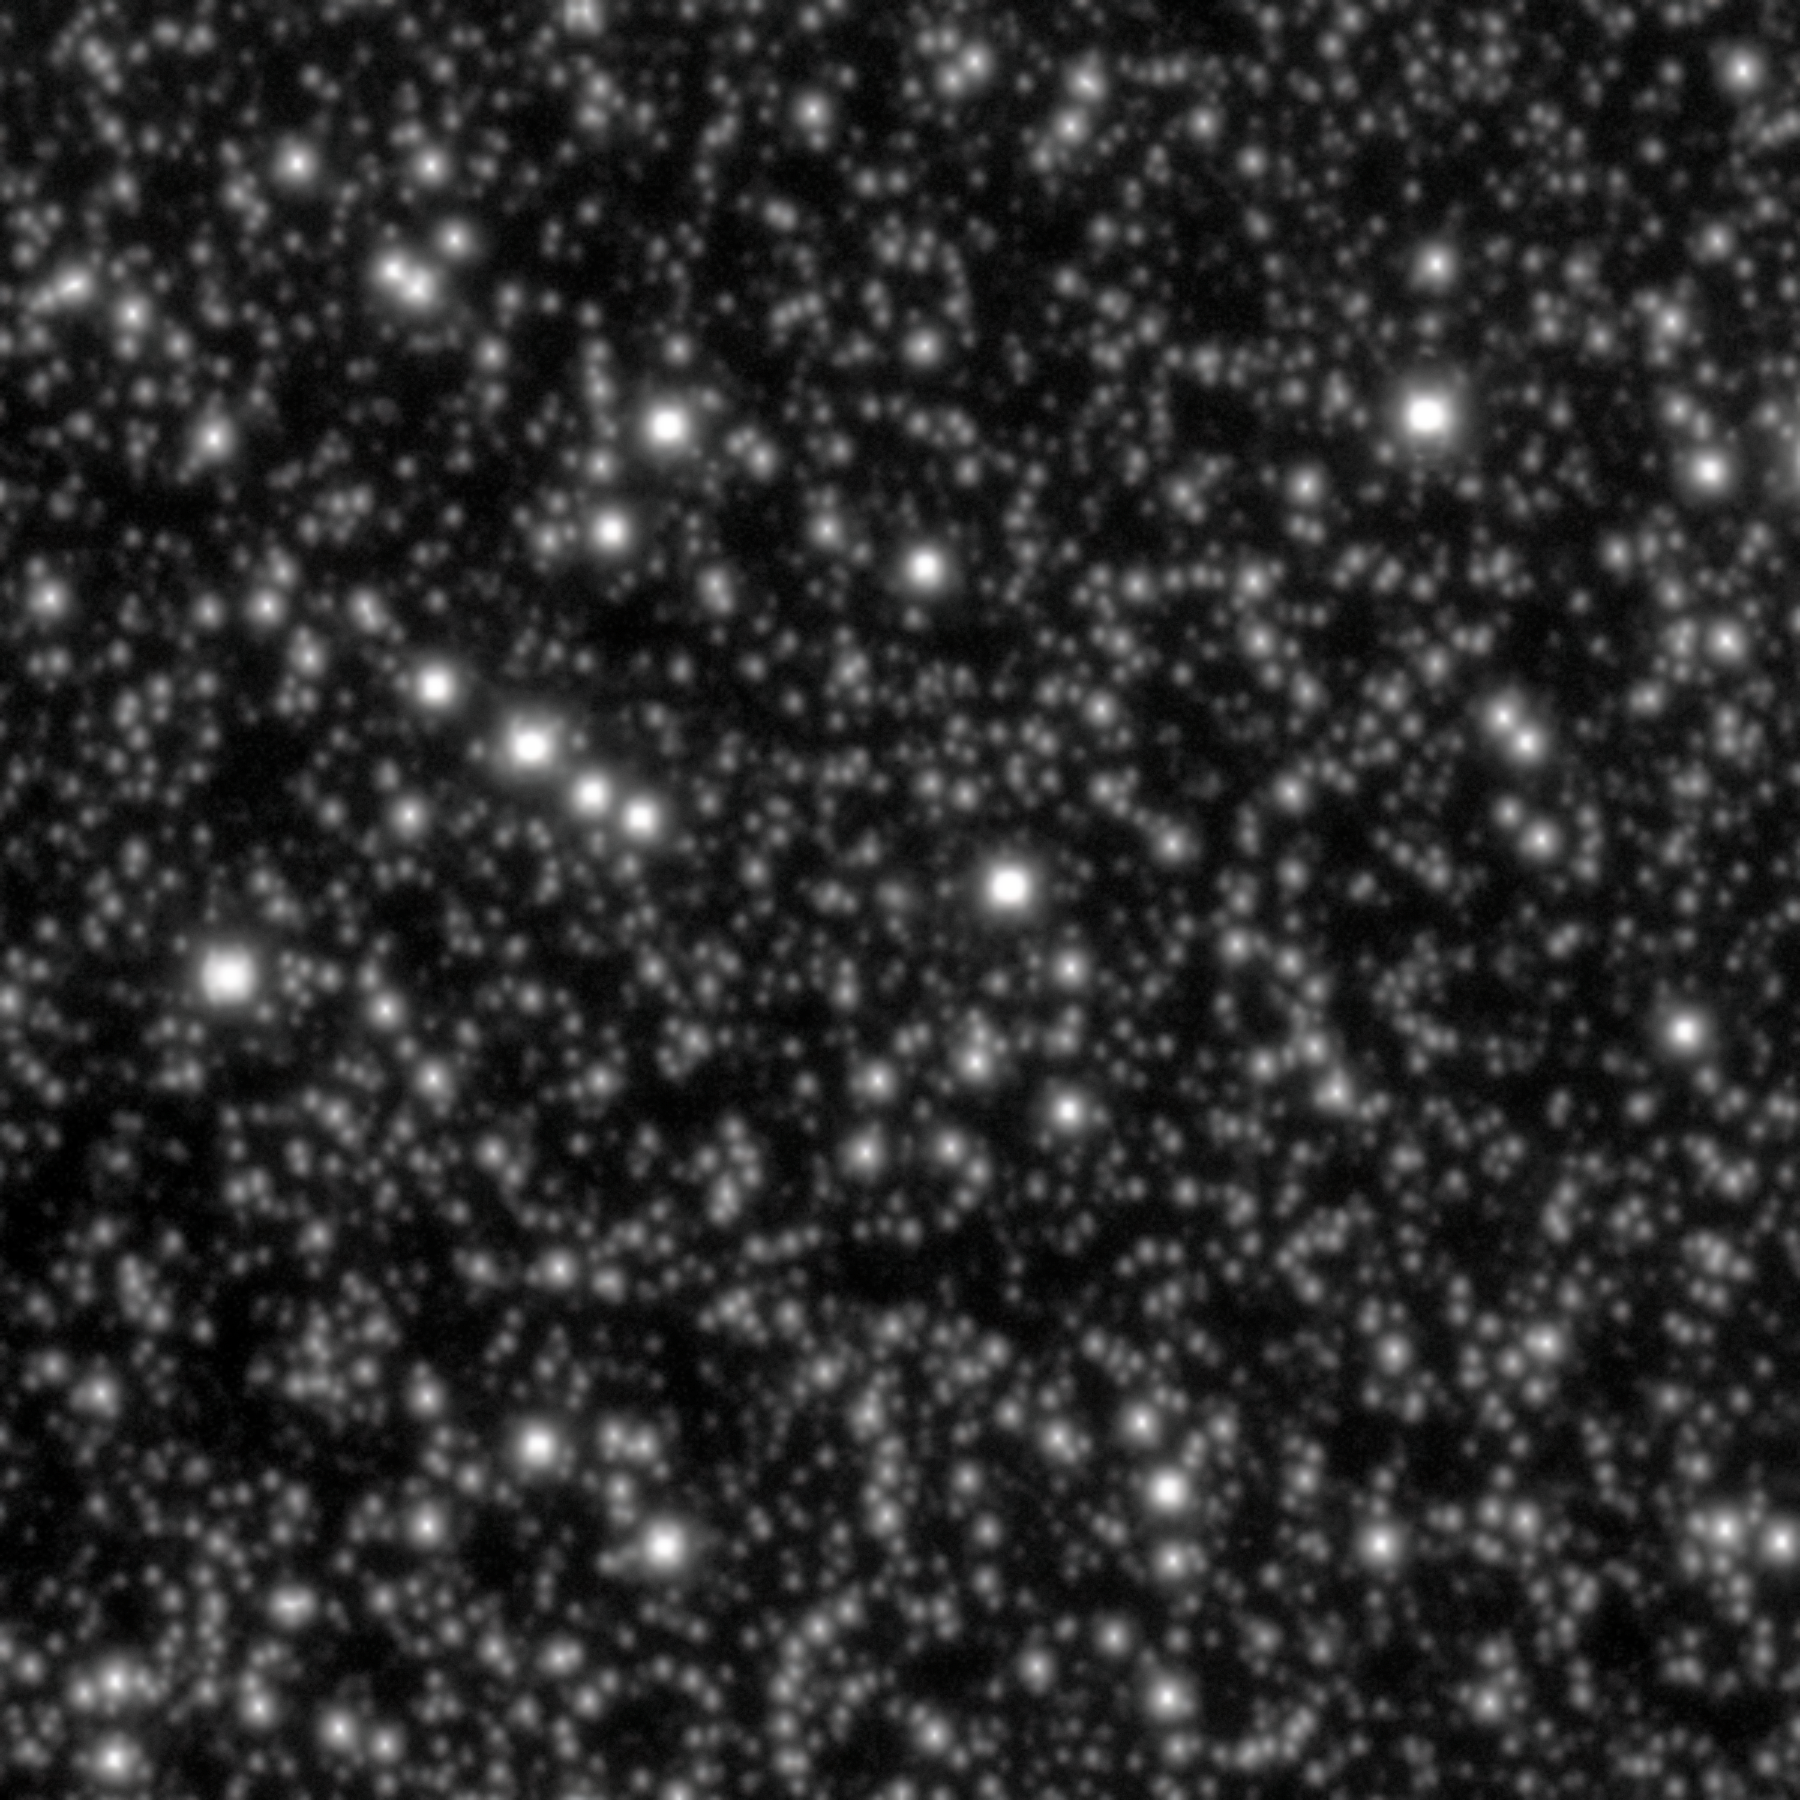

Rubin Spots Comet 3I/ATLAS Ten Days Before Discovery

This image shows comet 3I/ATLAS, the third interstellar object ever discovered, on 21 June 2025 — ten days before its official discovery was announced. This image was taken with the LSST Camera on NSF–DOE Vera C. Rubin Observatory, jointly funded by the U.S. National Science Foundation (NSF)and the U.S. Department of Energy's Office of Science (DOE/SC) and jointly operated by NSF NOIRLab and DOE’s SLAC National Accelerator Laboratory.

Rubin continued observing 3I/ATLAS until 20 July, when it was no longer observable while the Sun was below the horizon. LSSTCam collected nearly 100 exposures that, when combined, show a nightly time-lapse of the interstellar object as it makes its way across the sky.

See this infographic for more images of 3I/ATLAS taken with Rubin, and to see the trajectory of the comet as it makes its way through our Solar System.

View an annotated version of this image here.

Credit: NSF–DOE Vera C. Rubin Observatory/NOIRLab/SLAC/AURAImage Processing: C. Chandler (University of Washington), M. Zamani & D. de Martin (NSF NOIRLab)